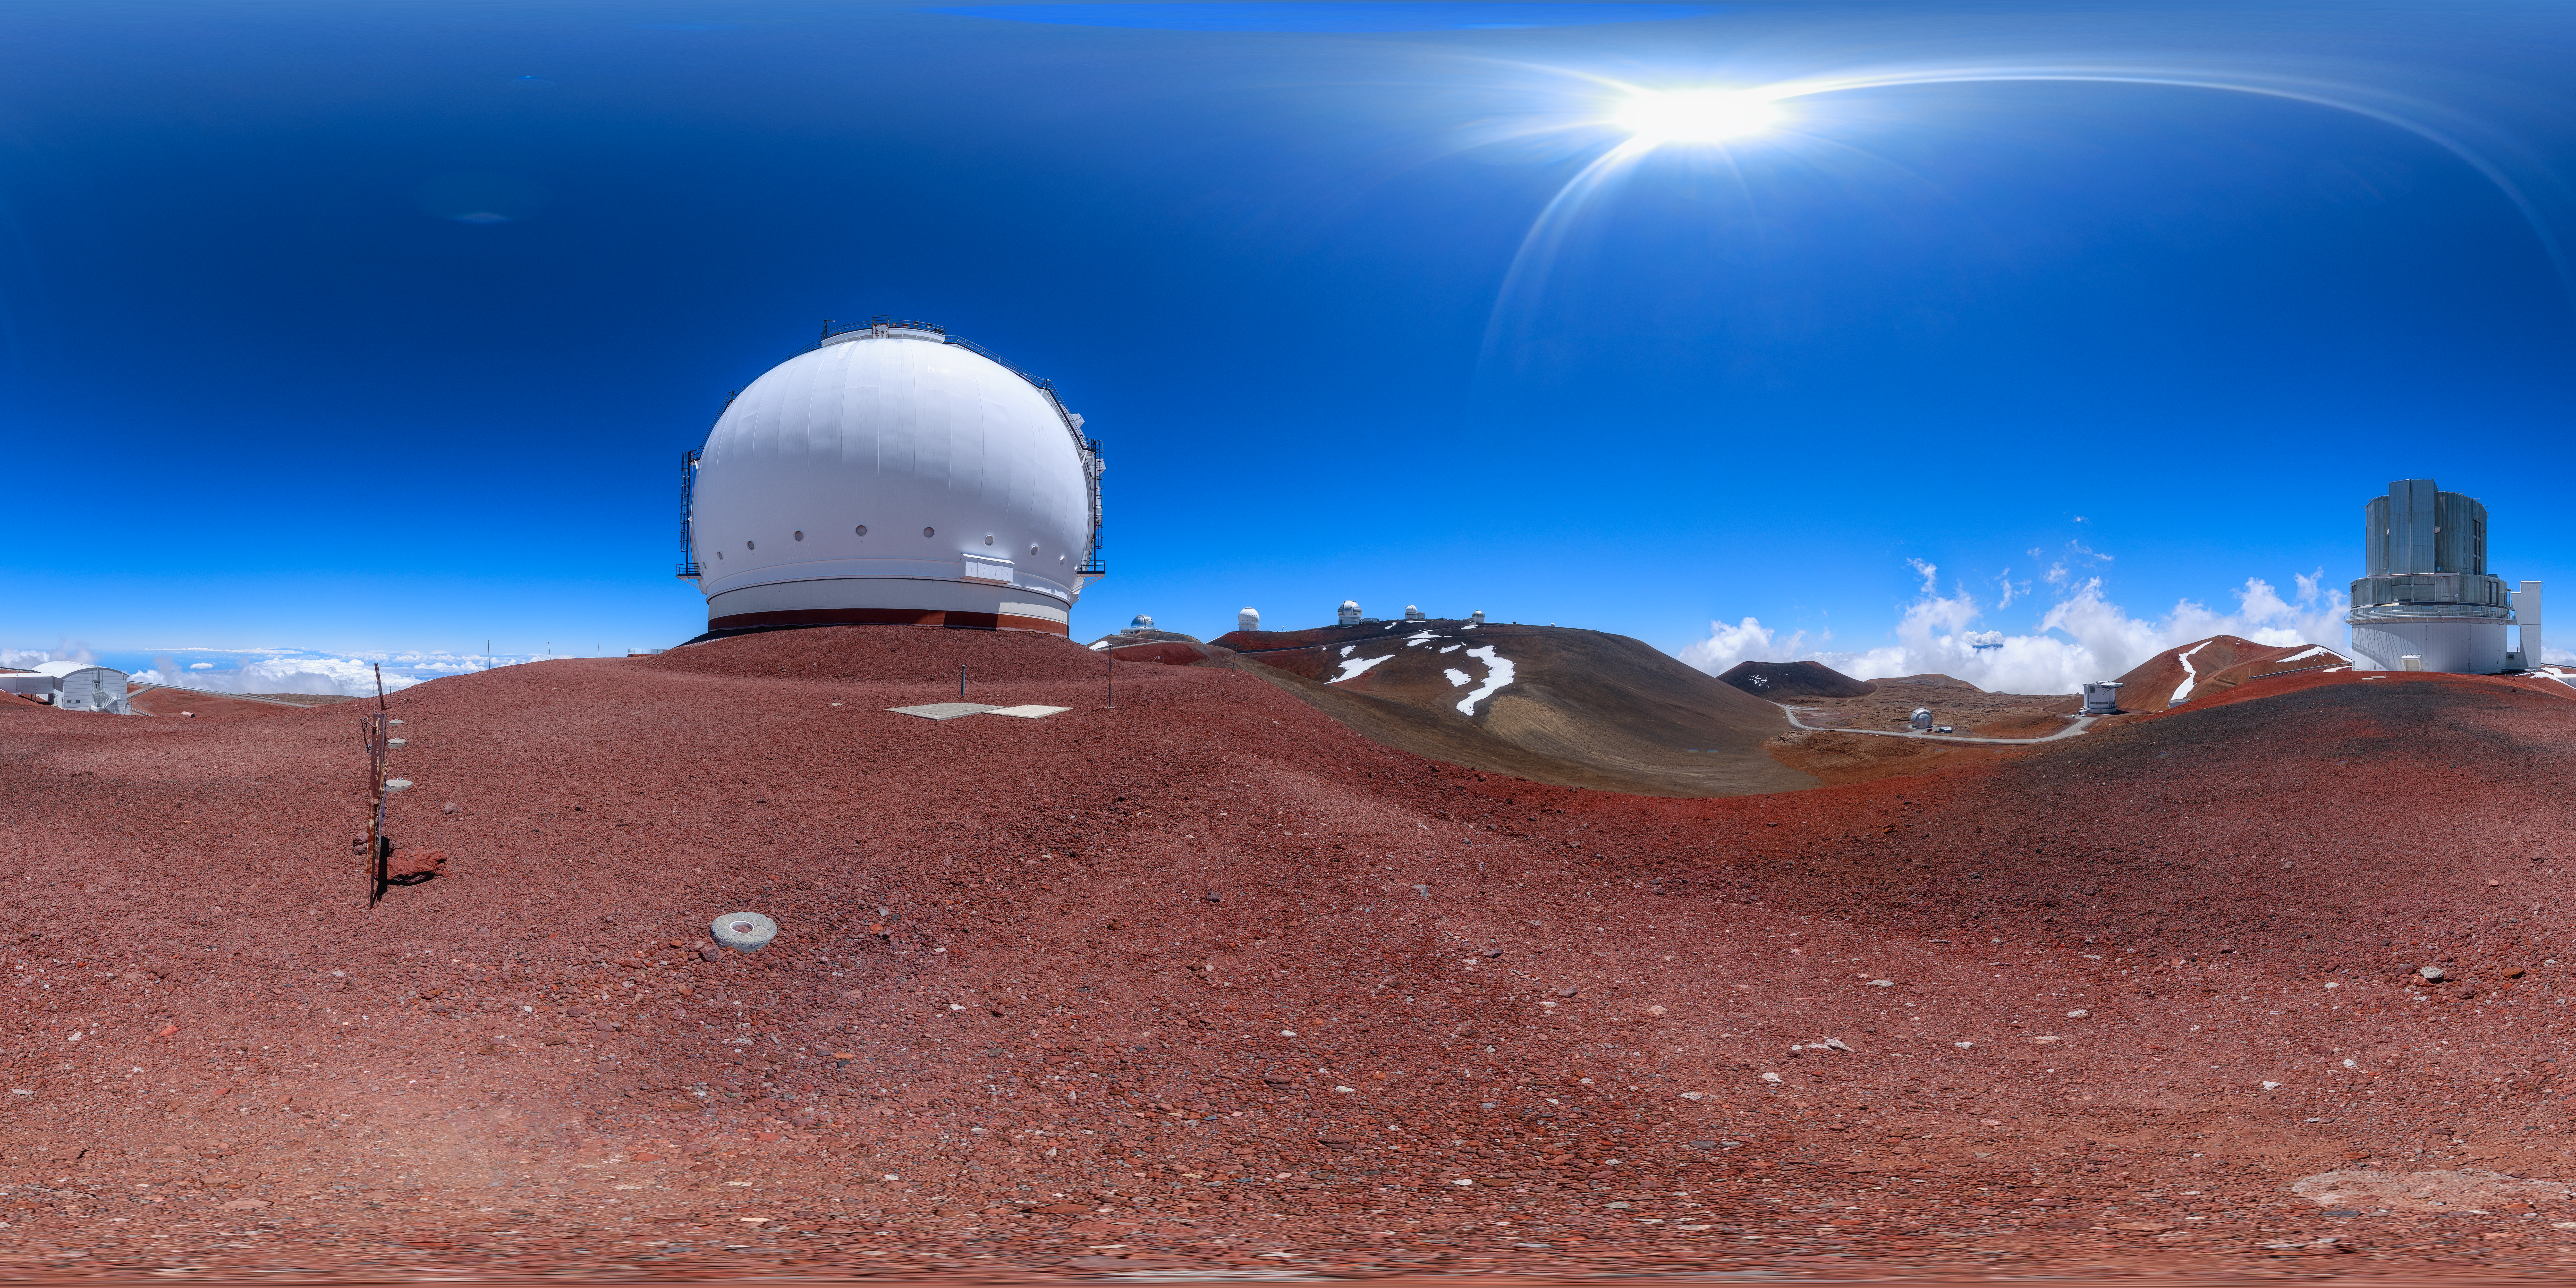

Gemini North Maunakea Panorama

A 360-degree panorama view of the Gemini North telescope as seen from the W. M. Keck Observatory, part of the International Gemini Observatory, a program of NSF NOIRLab.

Credit: NOIRLab/AURA/NSF/P. Horálek